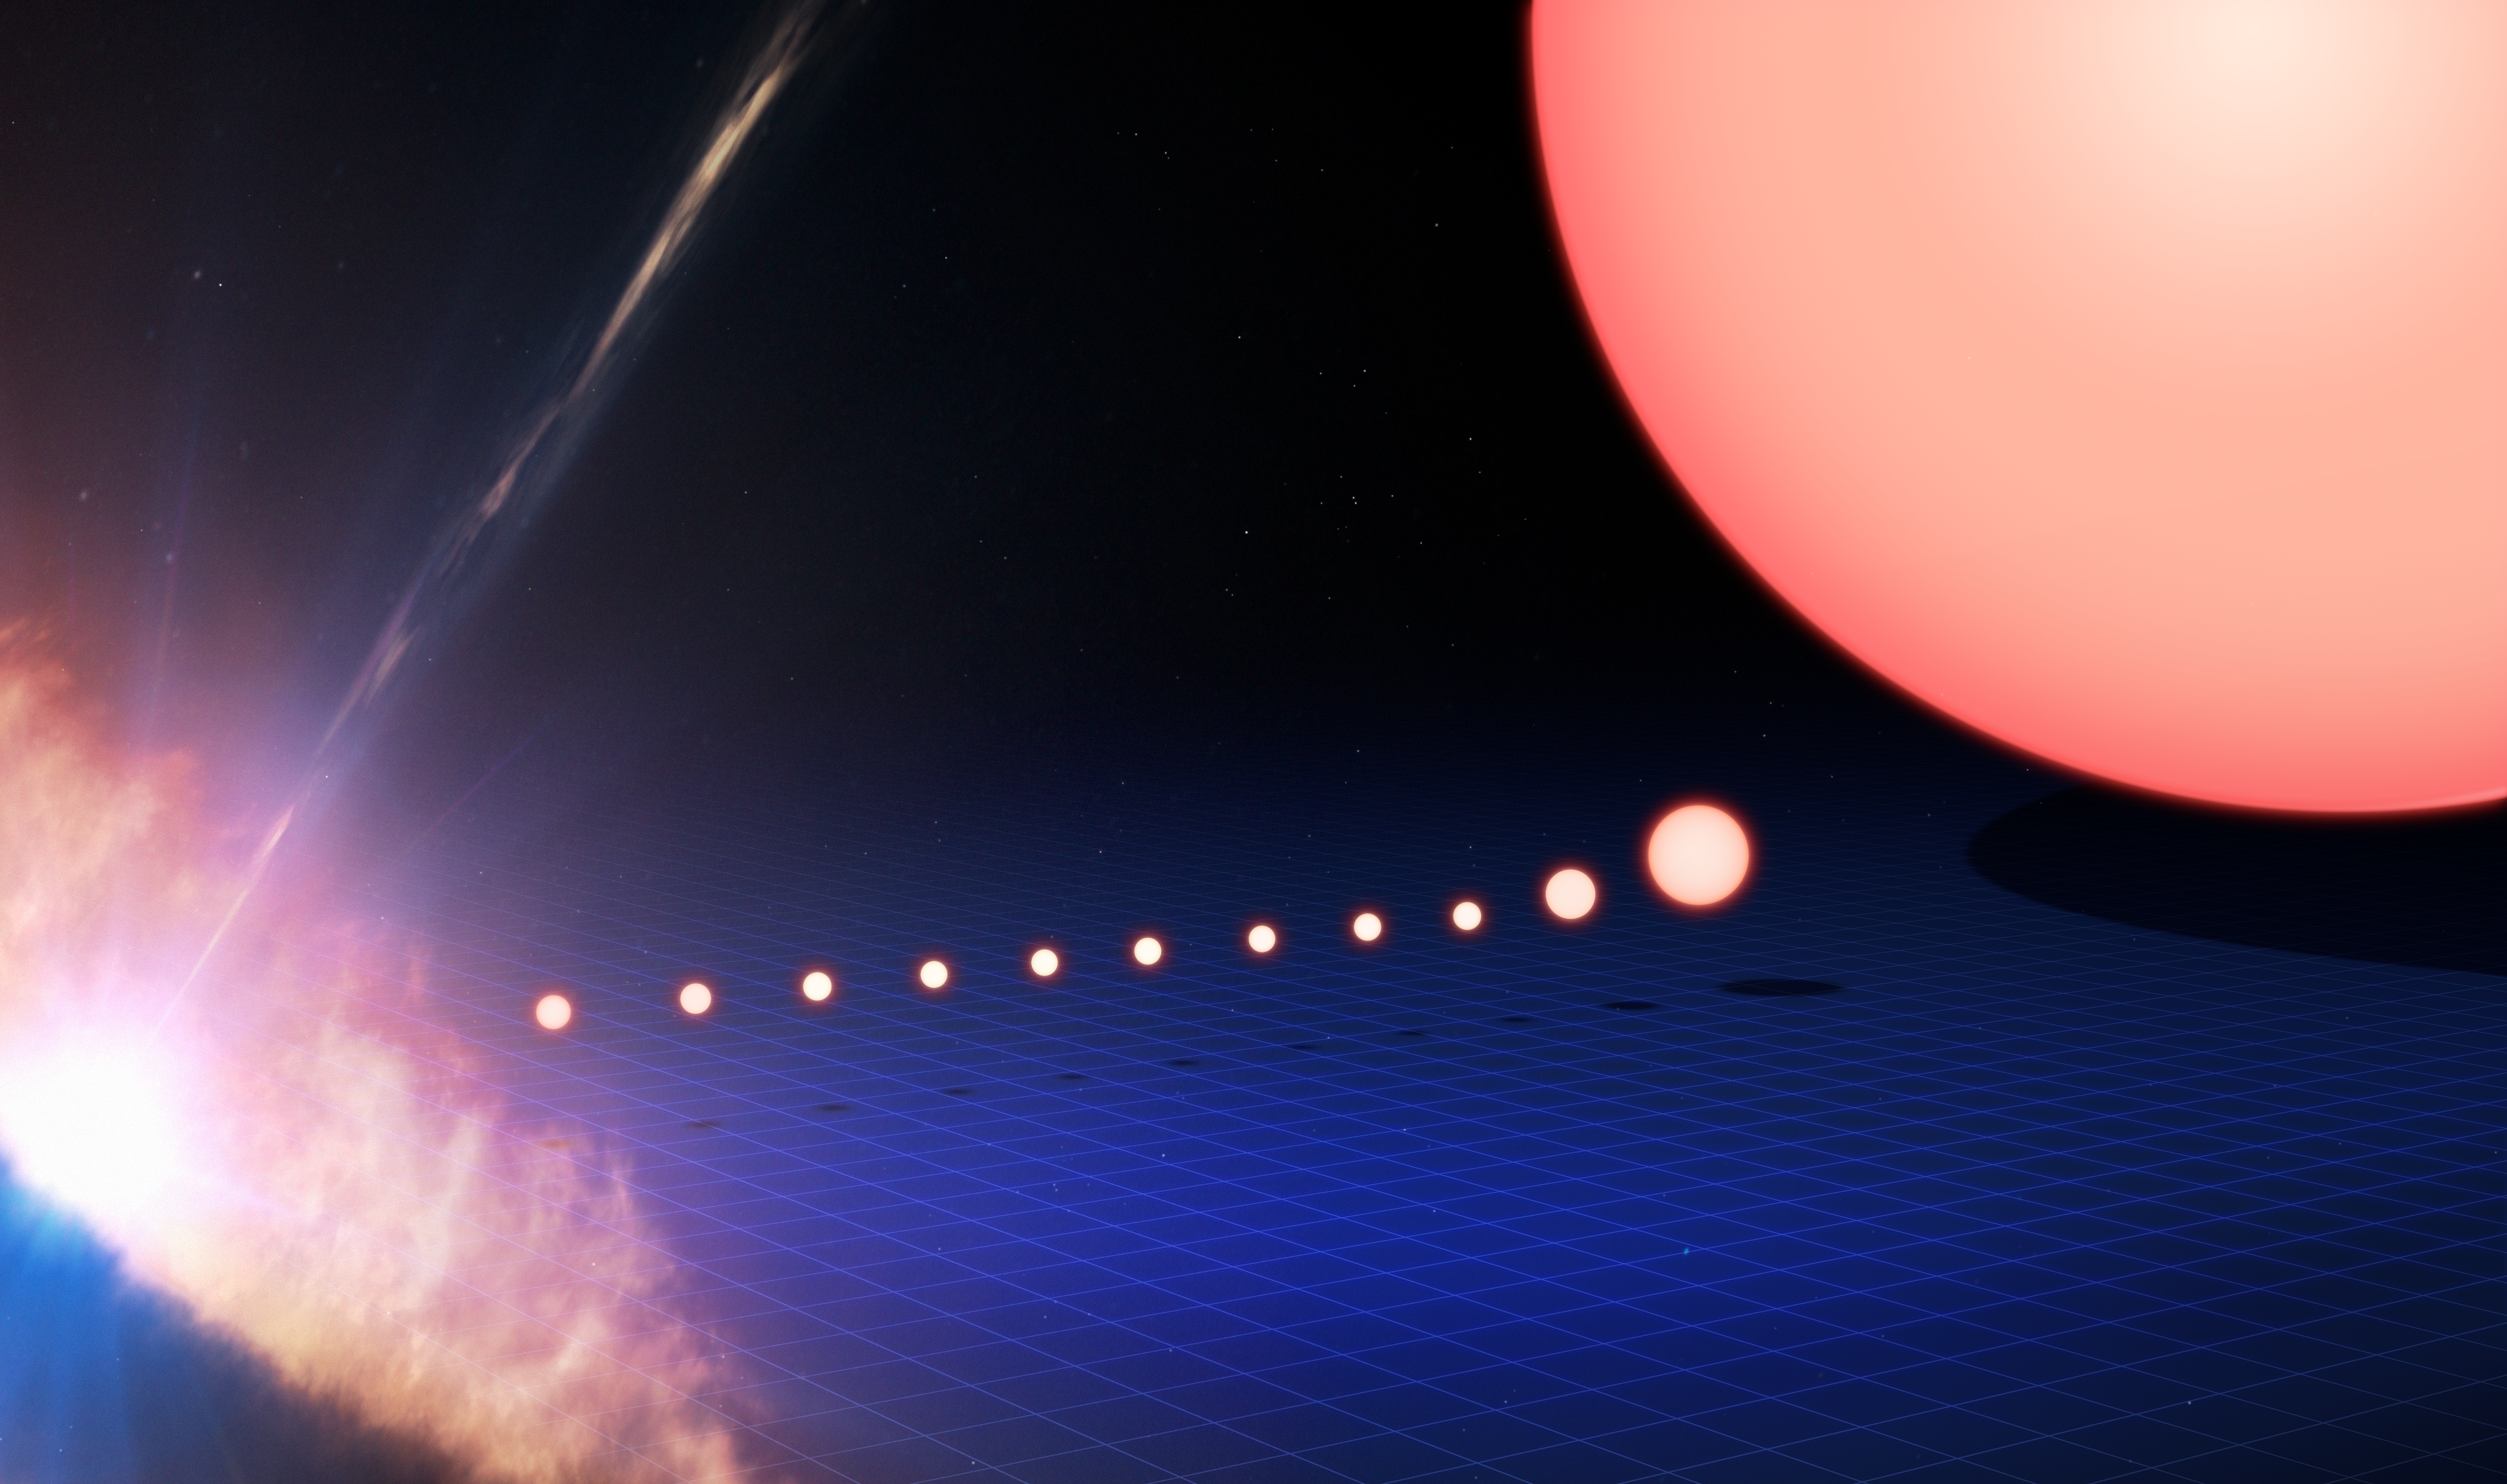

The evolution of a solar twin

This image tracks the life of a Sun-like star, from its birth on the left side of the frame to its evolution into a red giant star on the right. On the left the star is seen as a protostar, embedded within a dusty disc of material as it forms. It later becomes a star like our Sun. After spending the majority of its life in this stage, the star's core begins to gradually heat up, the star expands and becomes redder until it transforms into a red giant.

Following this stage, the star will push its outer layers into the surrounding space to form an object known as a planetary nebula, while the core of the star itself will cool into a small, dense remnant called a white dwarf star.

This image is illustrative; the ages, sizes, and colours are approximate (not to scale). The protostar stage, on the far left of this image, can be some 2000 times larger than our Sun. The red giant stage, on the far right of this image, can be some 100 times larger than the Sun.

Credit: ESO/M. Kornmesser